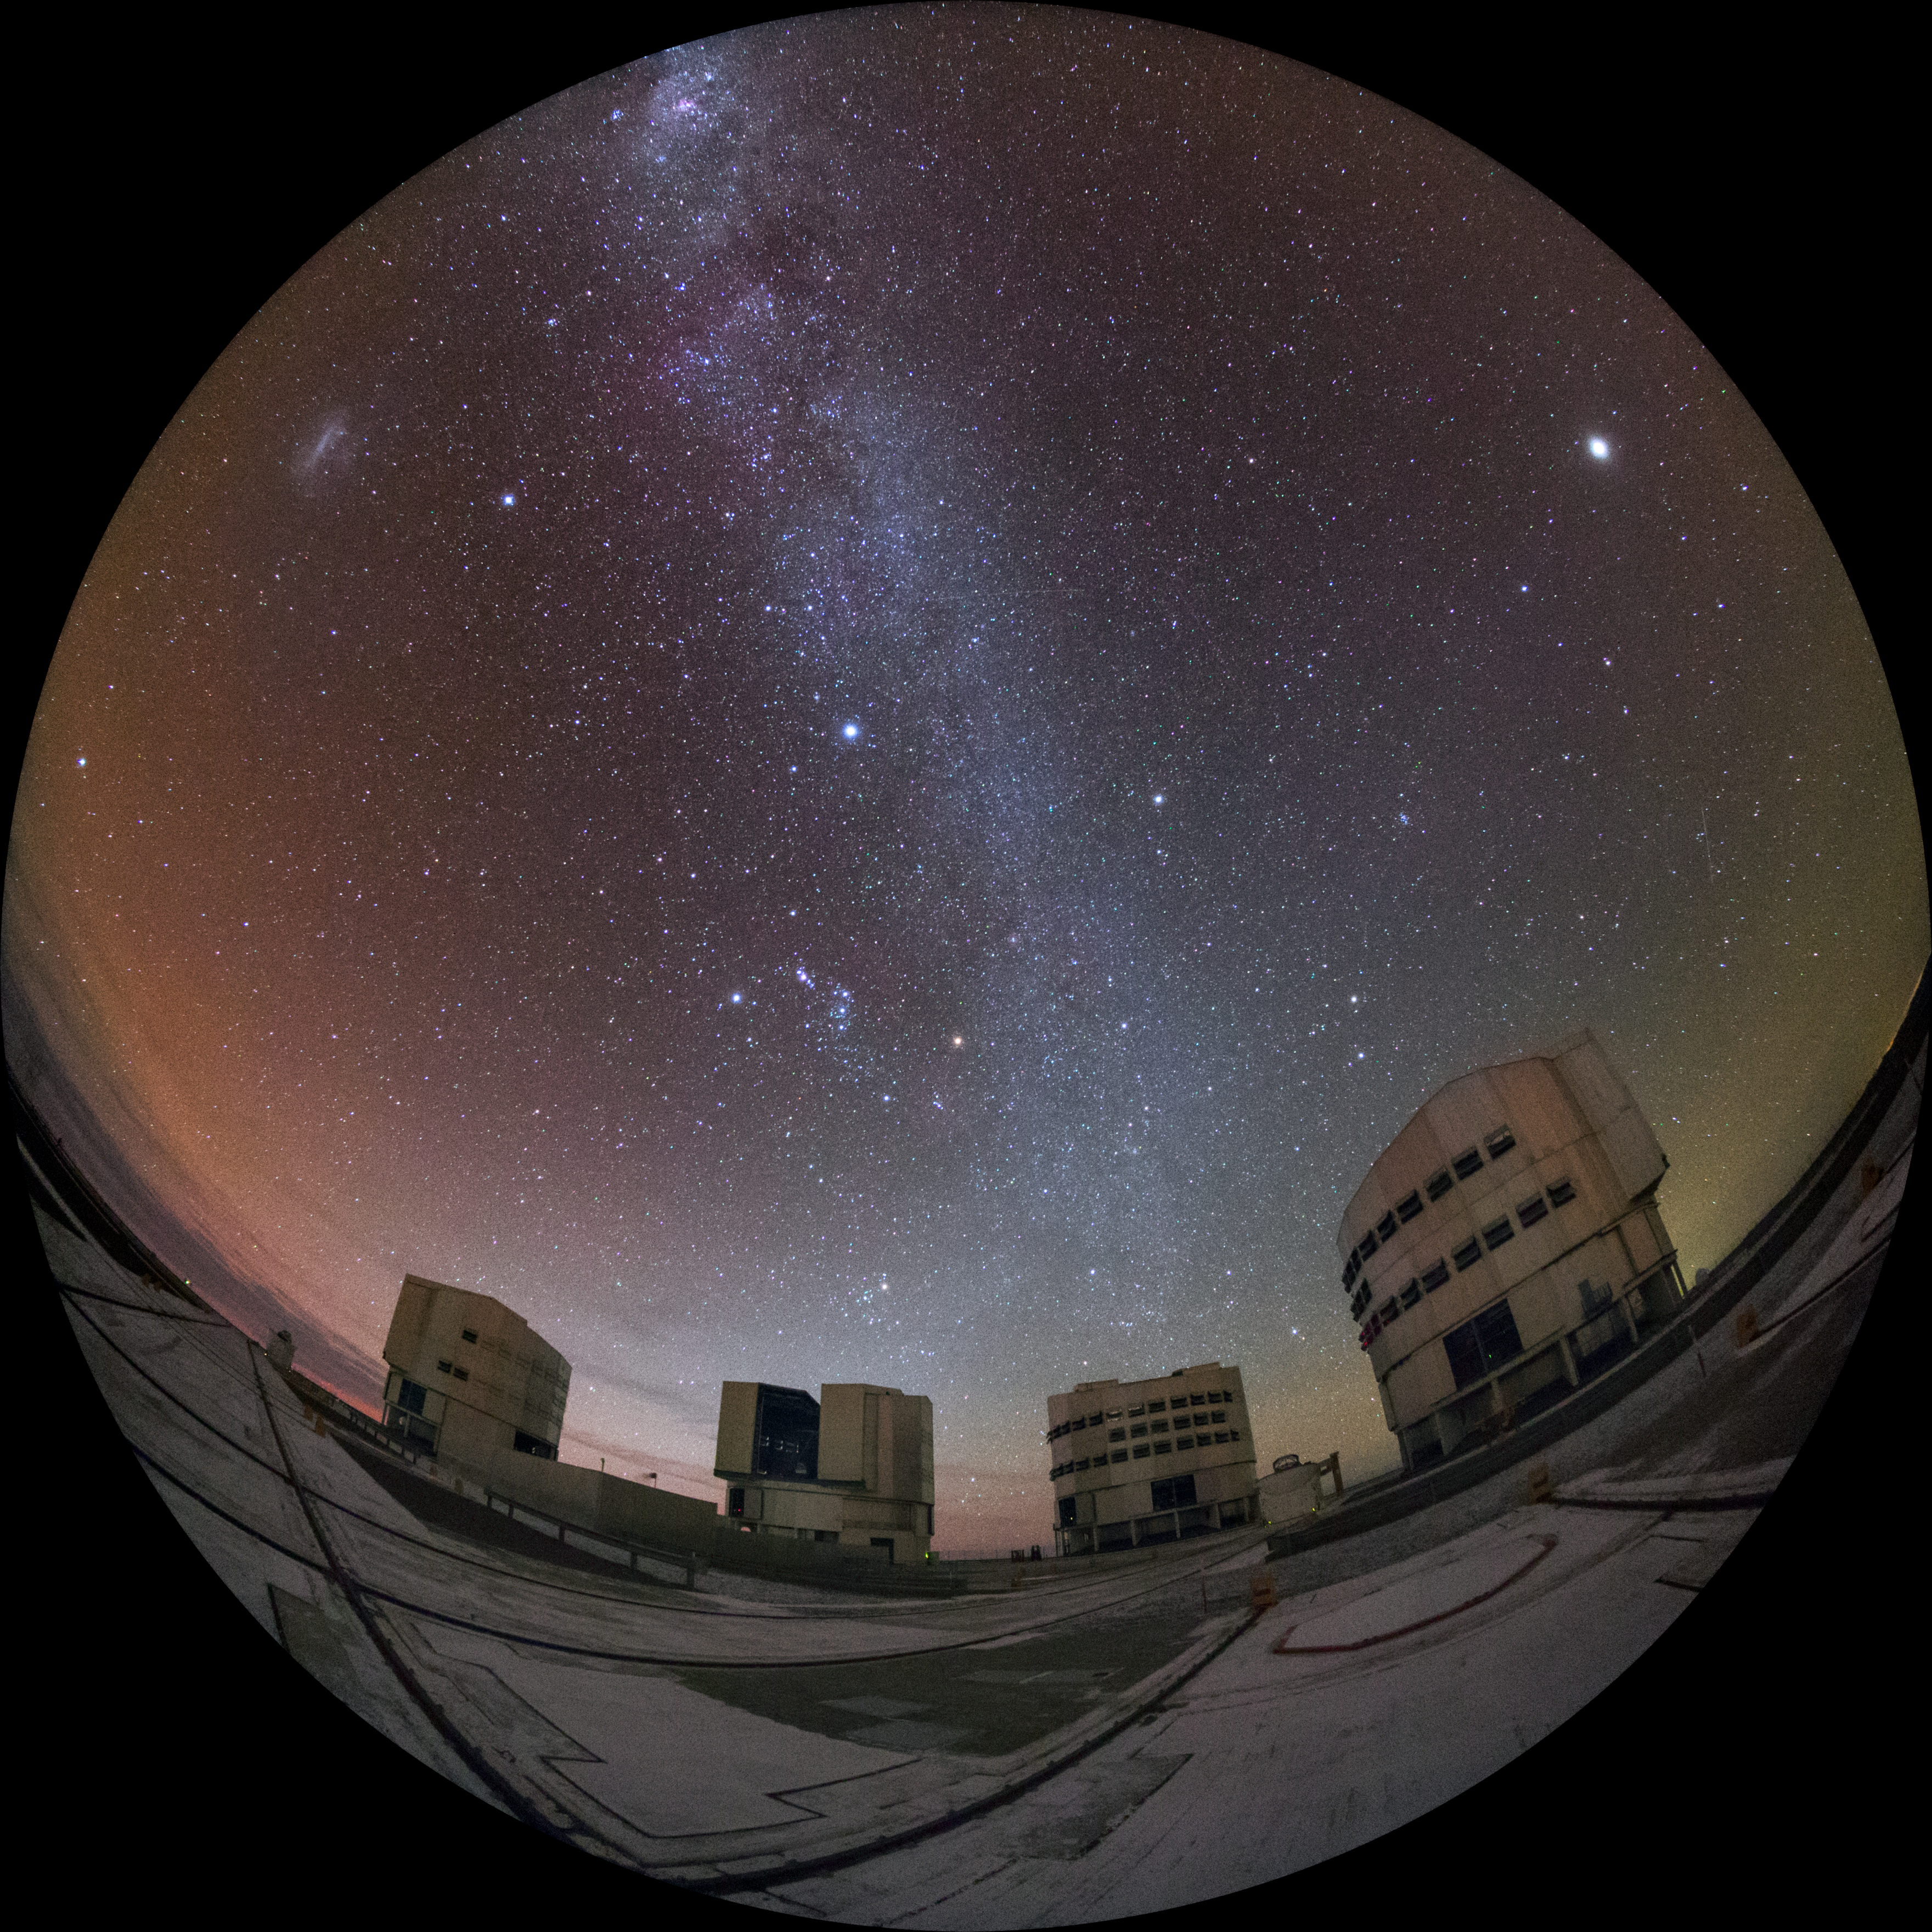

Four units

The four large Unit Telescopes (UTs) make up the bulk of ESO's Very Large Telescope, located at Paranal Observatory in the Chilean desert. This fisheye photograph shows the UTs in action.

Such an image could be shown in planetariums worldwide, such as in the ESO Supernova Planetarium & Visitor Centre in Munich, Germany.

Credit: ESO/Y. Beletsky